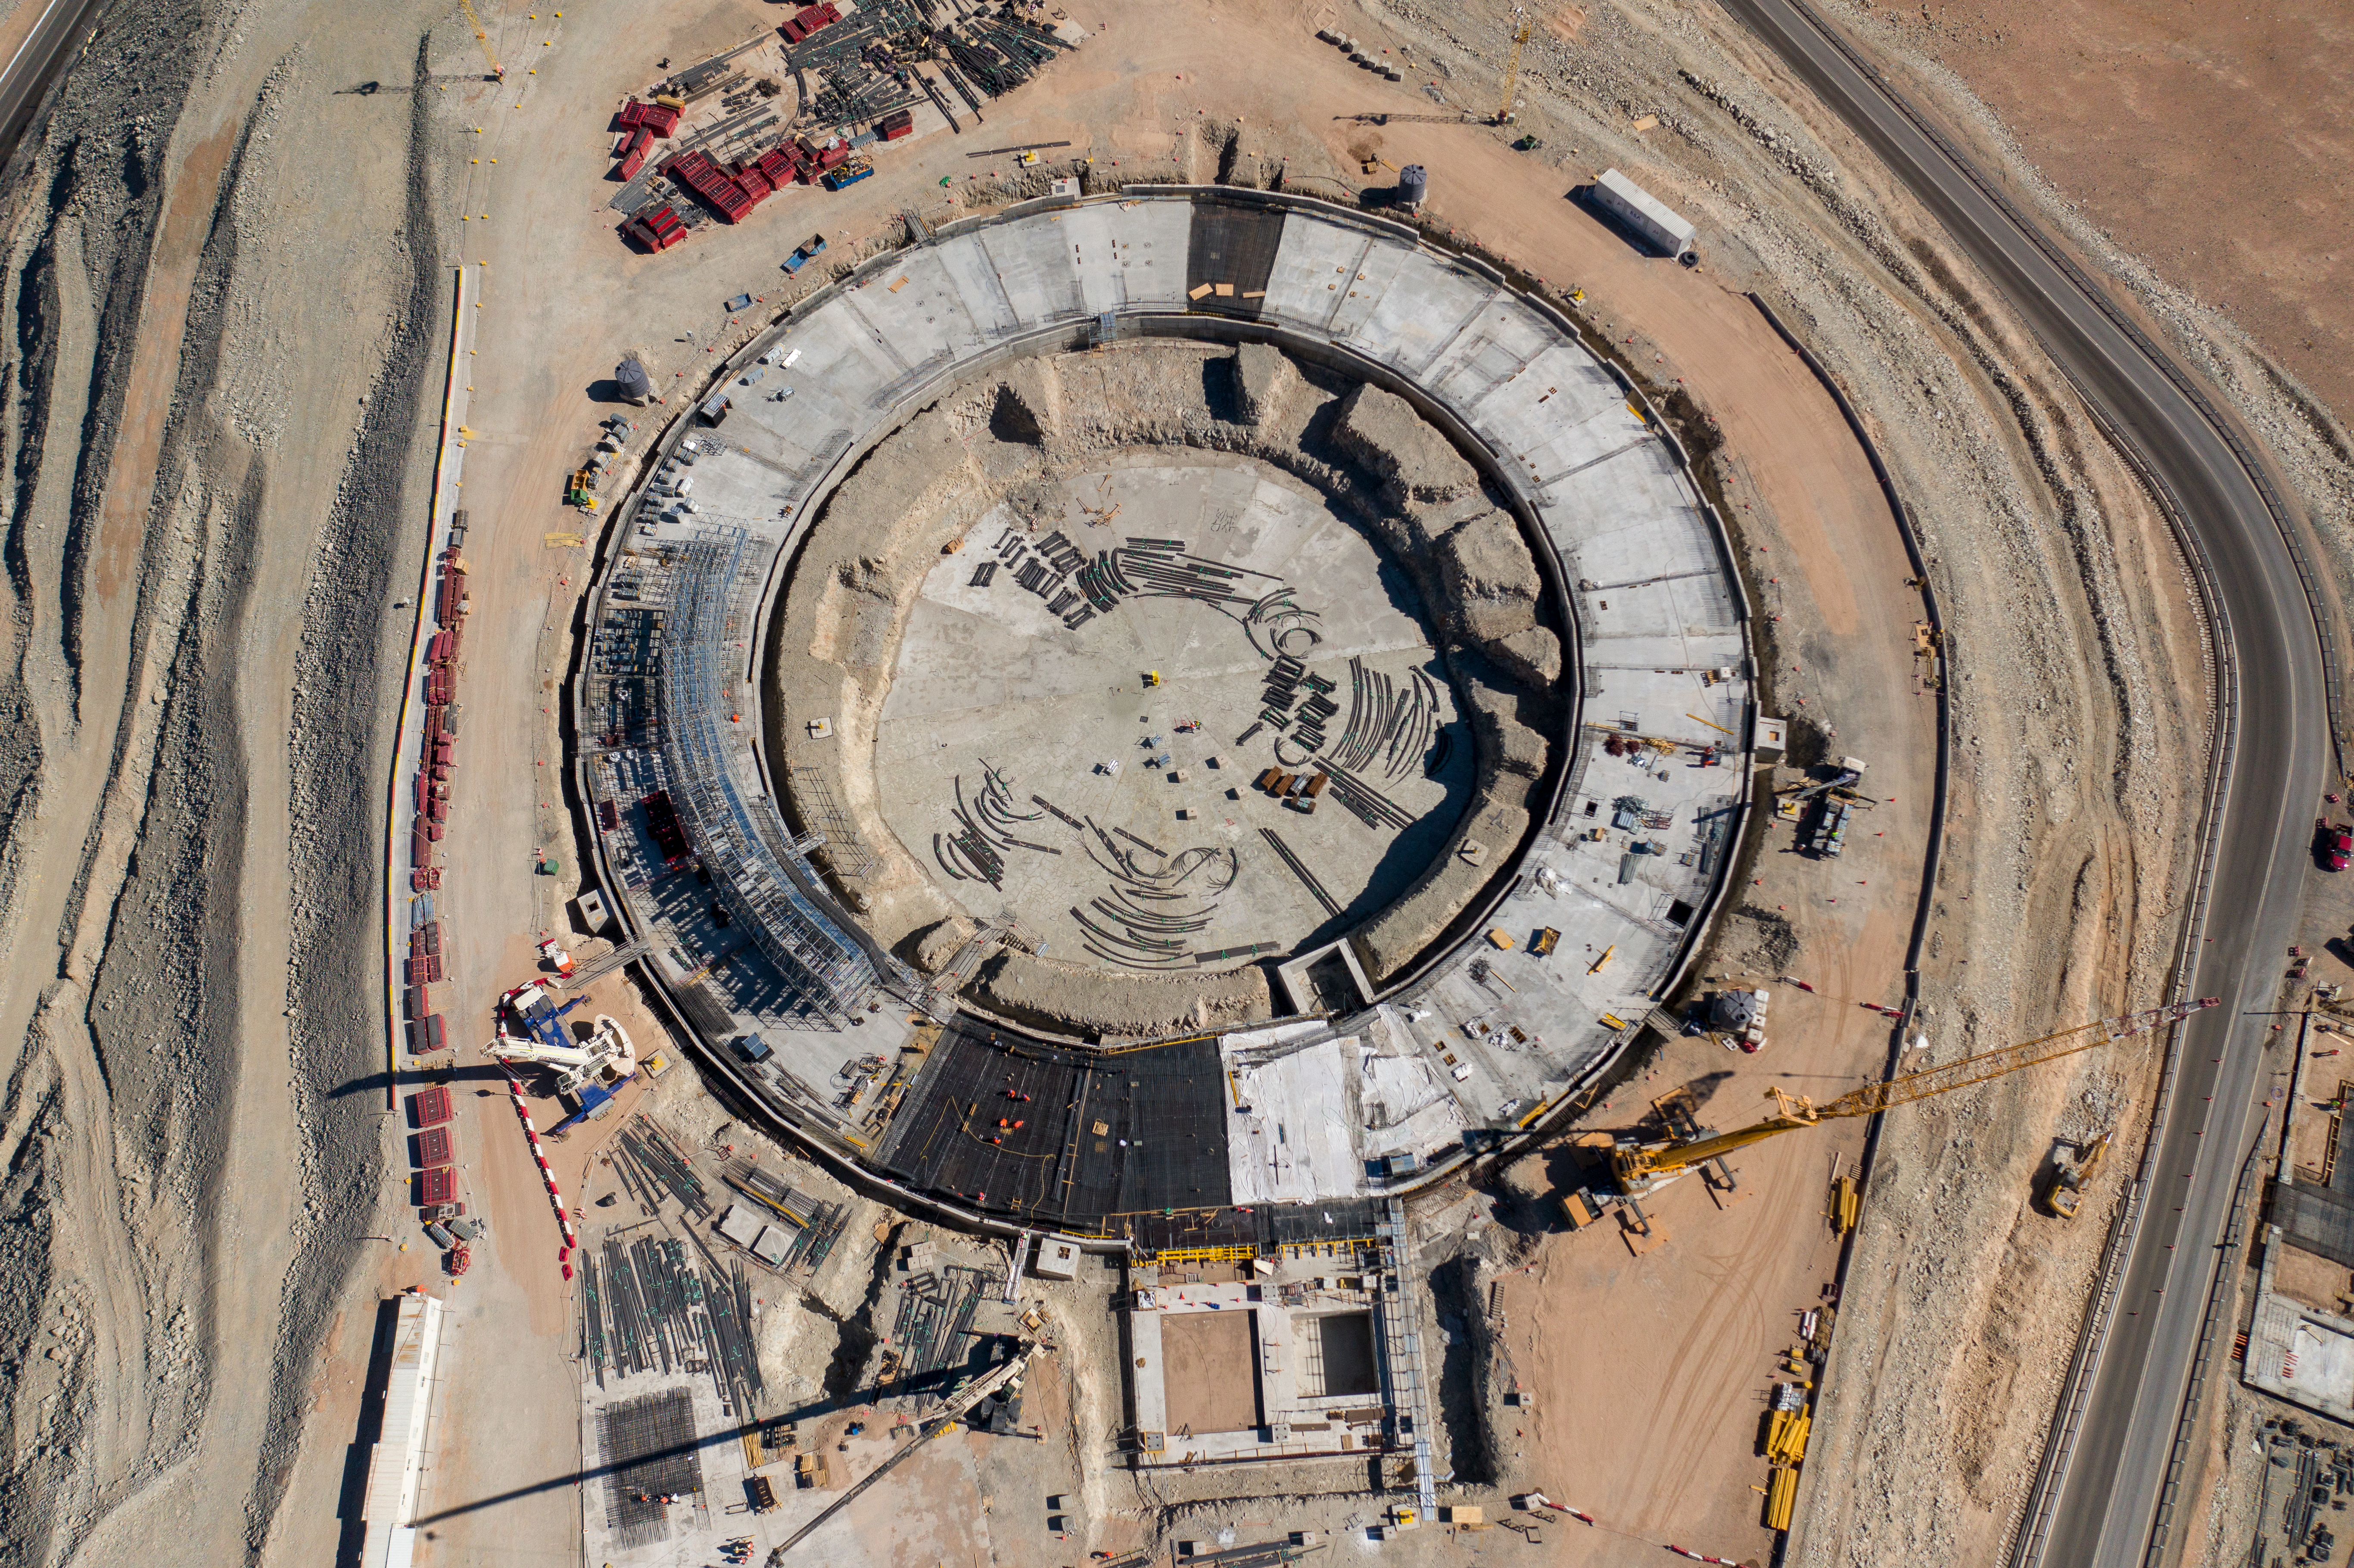

The ELT construction site from above

A bird’s eye view of ESO’s ELT construction site on Cerro Armazones, taken in January 2022.

Credit: G. Hüdepohl (atacamaphoto.com)/ESO